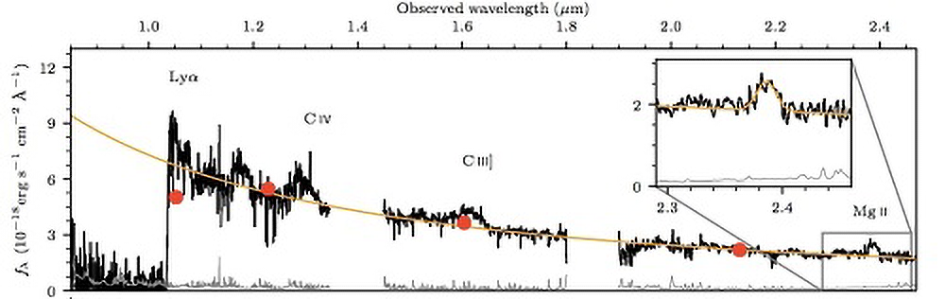

Supermassive Black Hole is Ahead of its Time

Combined Magellan/FIRE and Gemini/GNIRS near-infrared spectrum of the quasar J1342+0928. The inset shows the MgII line, which played a crucial role in determining the mass of the black hole and was obtained using GNIRS.

Credit: NOIRLab